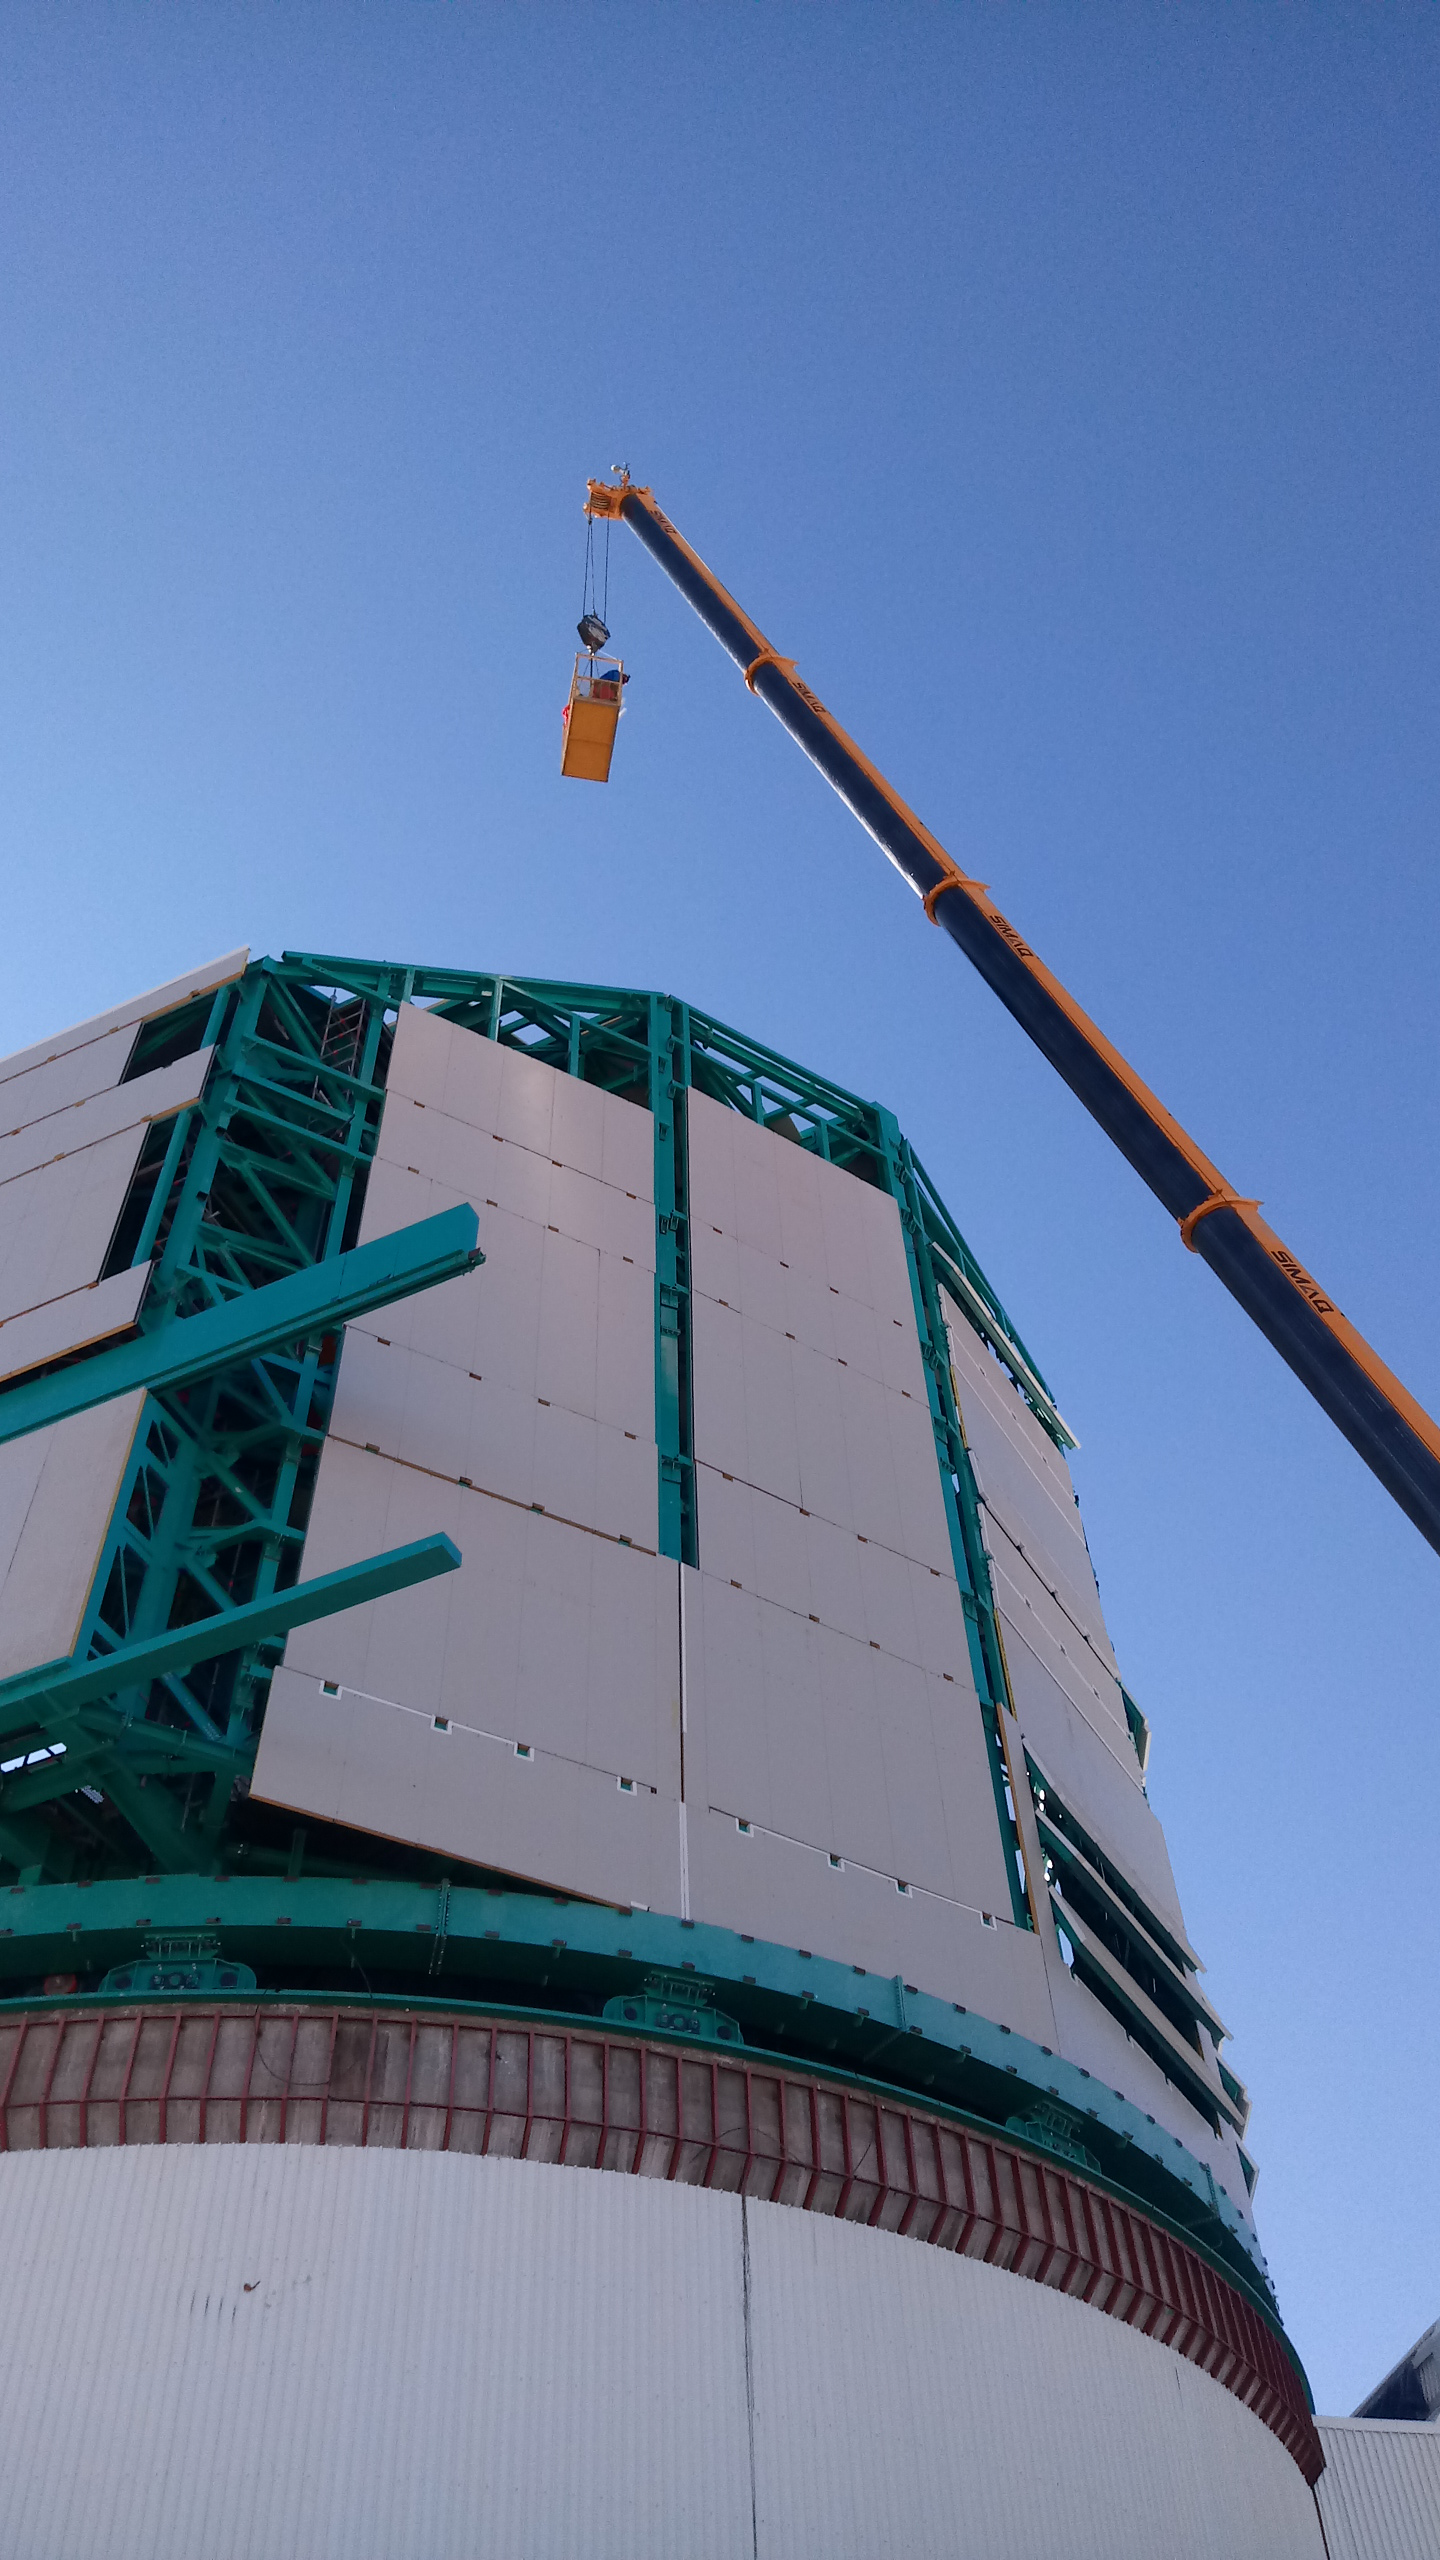

Summit Inspection #3

A third summit inspection occurred on April 28th (see photos). Like previous inspections, all social distancing and strict safety measures were adhered to, and this trip uncovered no major issues. The team on this visit included Hernán Hererra, Dome technical lead for Rubin Observatory, and a technician from the Italian Dome vendor (EIE), Fabio Serafin, who lives in Chile. They used the mobile crane to access the Dome roof and upper shutter for a full inspection and carried out several maintenance tasks. The following day, another small team went to the summit to inspect and test elements of the Coating Chamber. Next week a summit trip is planned to receive and unload a container with more Dome cladding, which is the last shipment that was in transit when the international restrictions went into effect. Another upcoming planned visit will target electrical maintenance tasks. As winter weather approaches, more visits will likely be necessary to keep everything well maintained.

Credit: Rubin Observatory/NSF/AURA